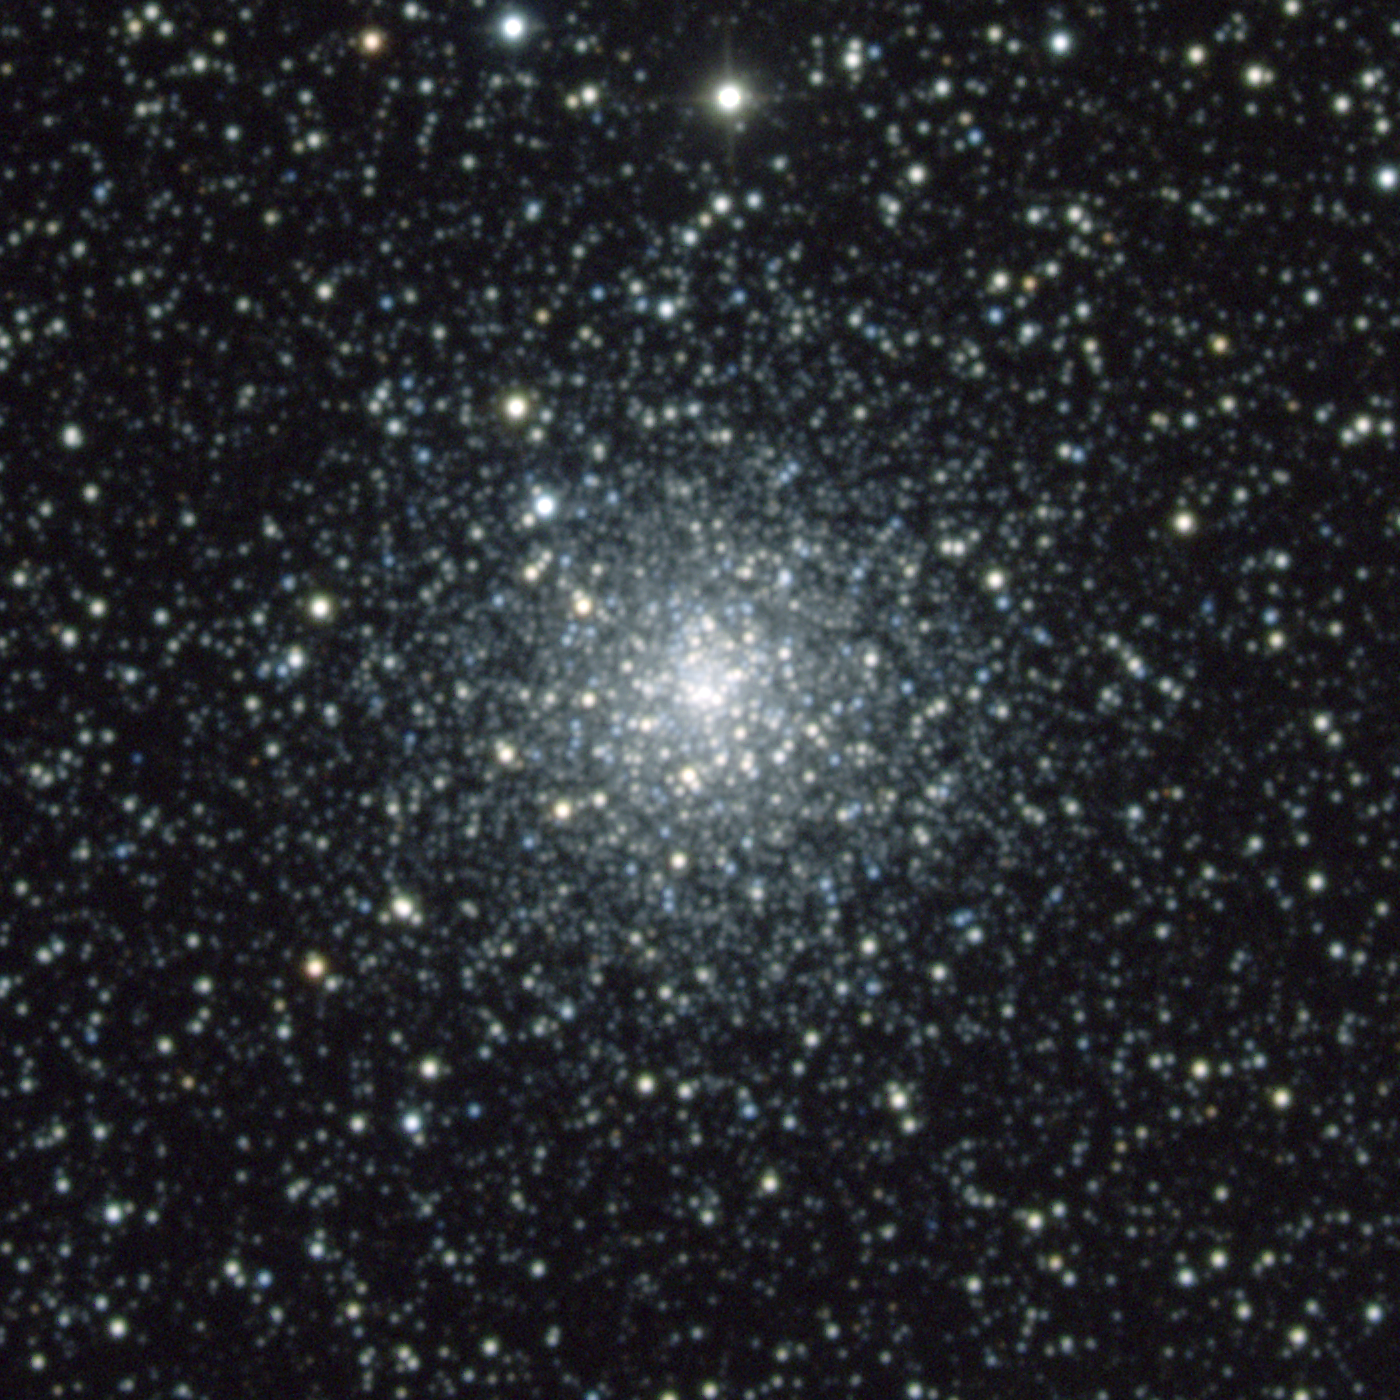

M70, NGC 6681

M70 is a globular cluster in the constellation Sagittarius. It has a very dense core, and this image has been quite thoroughly stretched to show both the inner crowding and the outer more sparse regions. M70 is about 65 light-years across and about 30000 light-years away. This composite was created from images taken in July 1998 at the KPNO 0.9-meter telescope, during the Research Experiences for Undergraduates (REU) program operated at the Kitt Peak National Observatory and supported by the National Science Foundation, supplemented by further images taken in October 1998. Image size 7.9 arc minutes.

Credit: REU program/NOIRLab/NSF/AURA